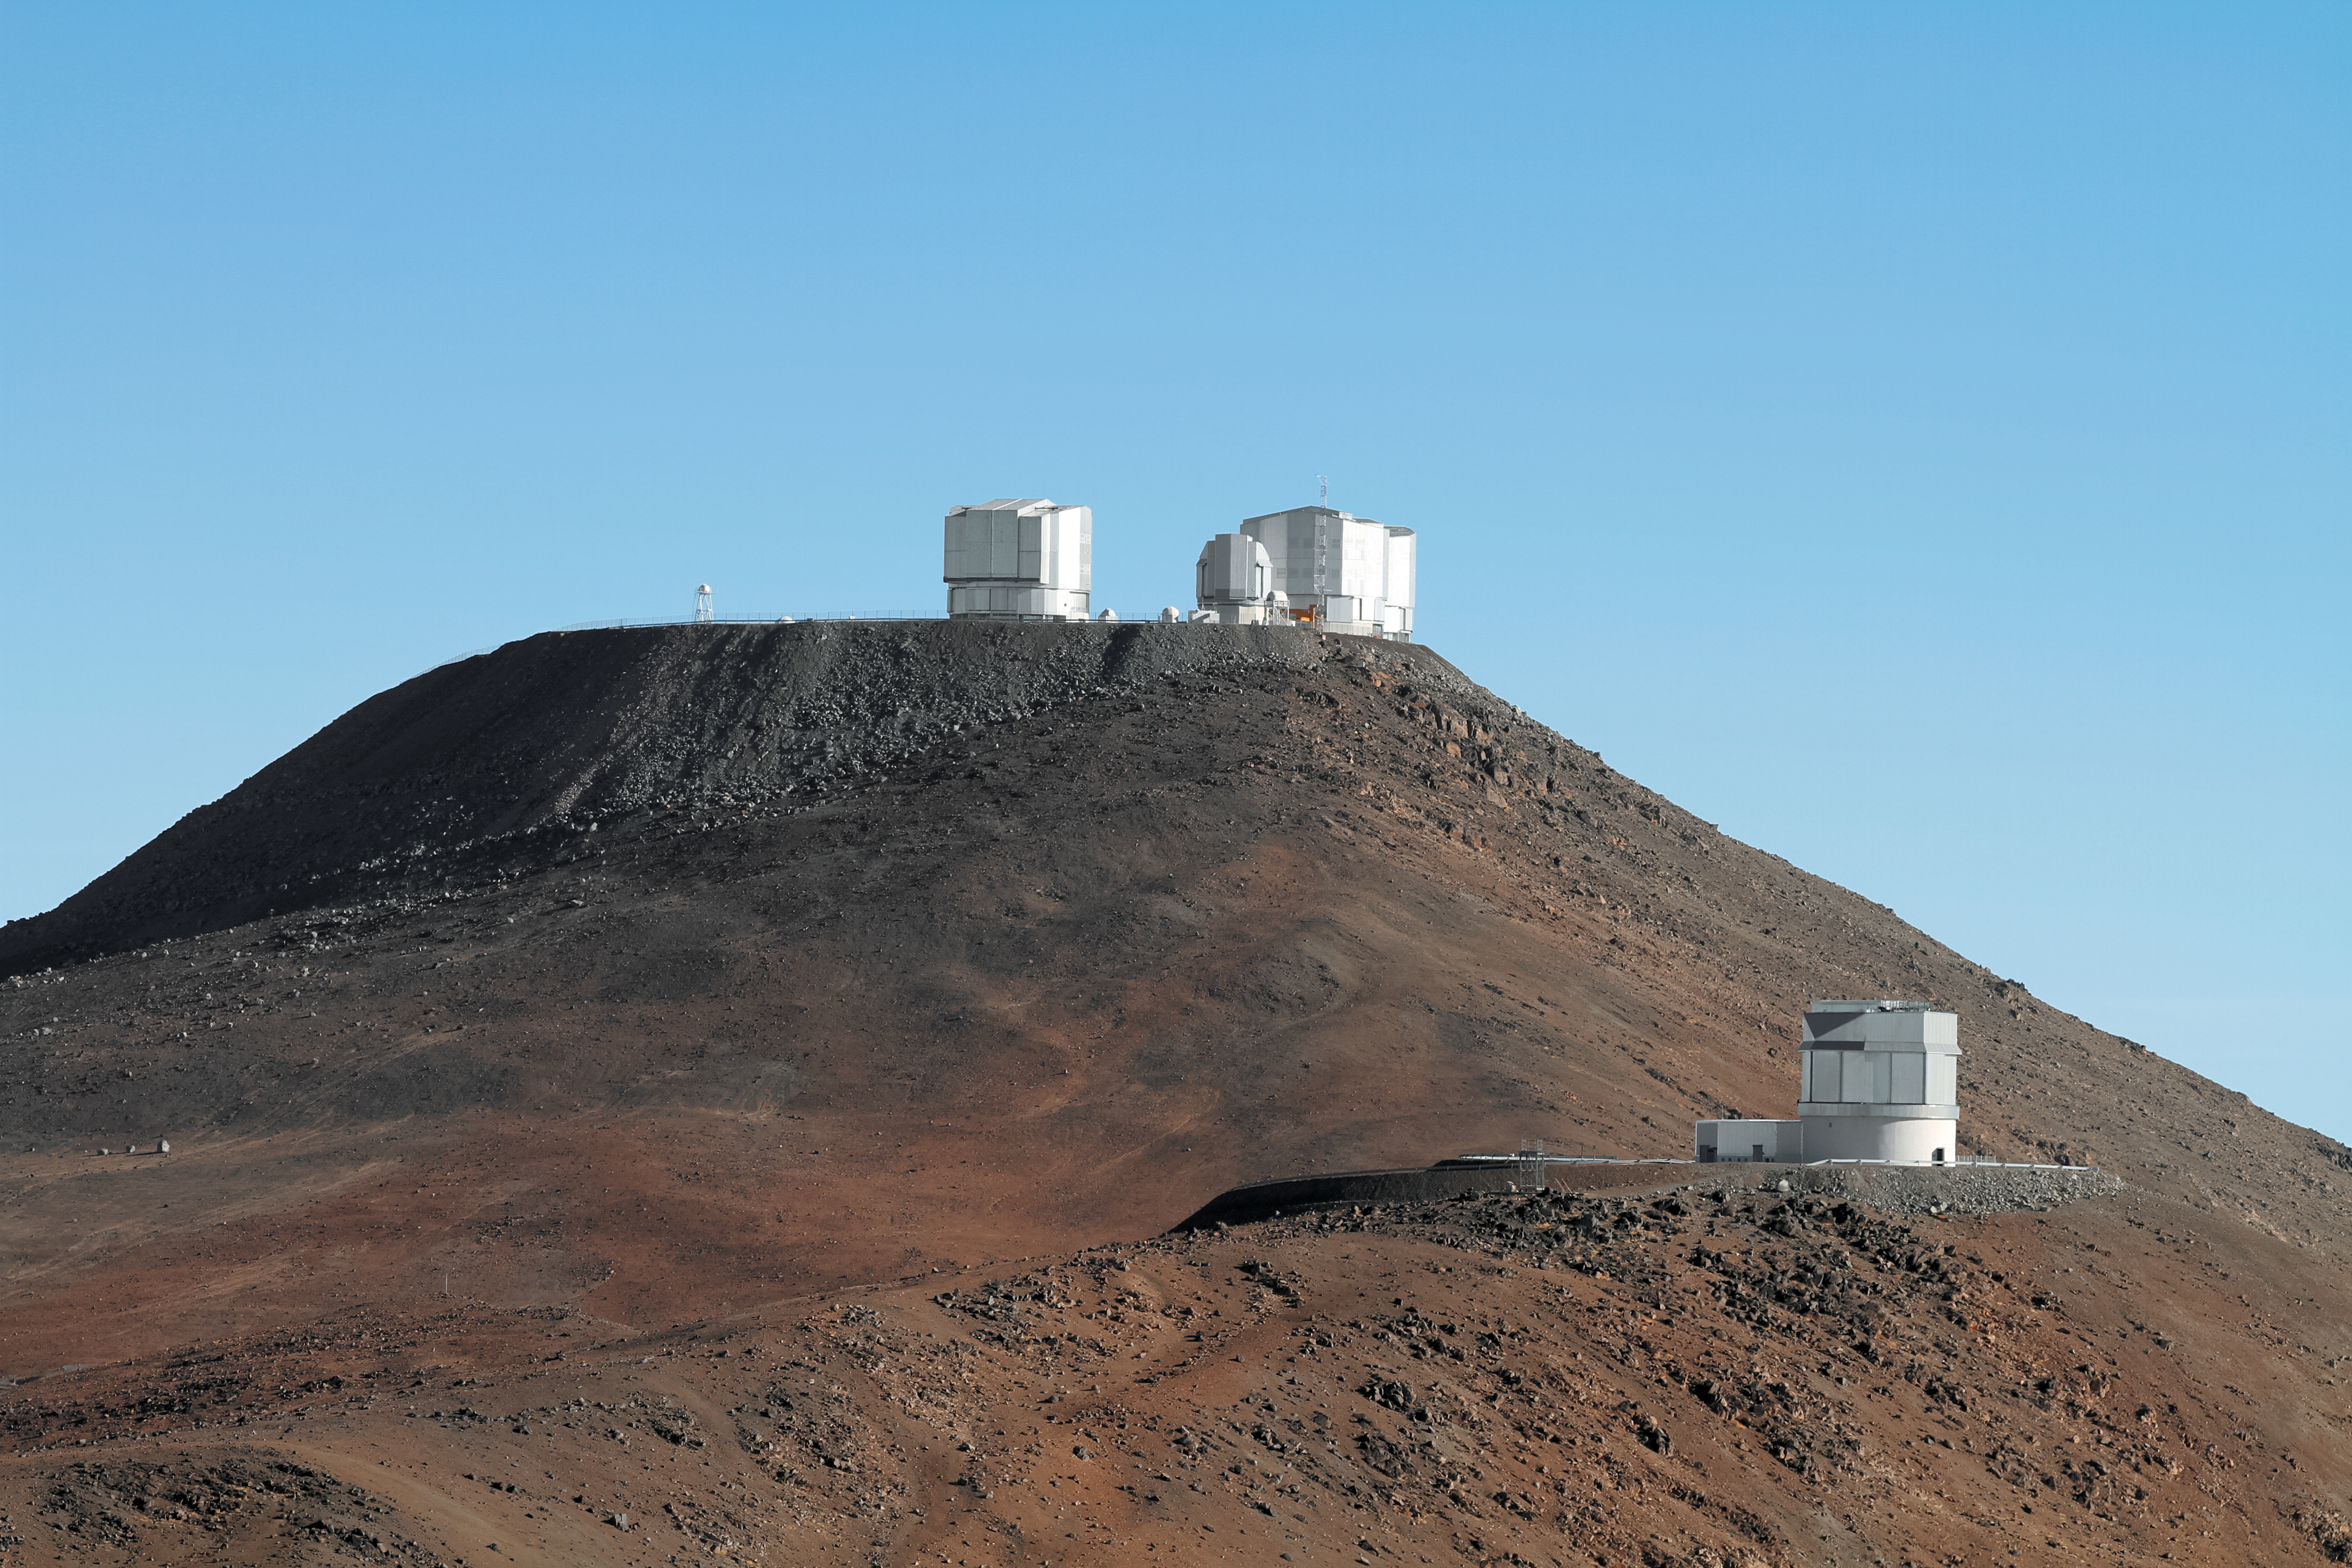

Paranal vistas

Cerro Paranal, the mountain that is home to ESO's Very Large Telescope (VLT), towers over the smaller Visible and Infrared Survey Telescope for Astronomy (VISTA) on a foreground peak below.

Credit: Jean-Marc Lecleire/PNA/ESO